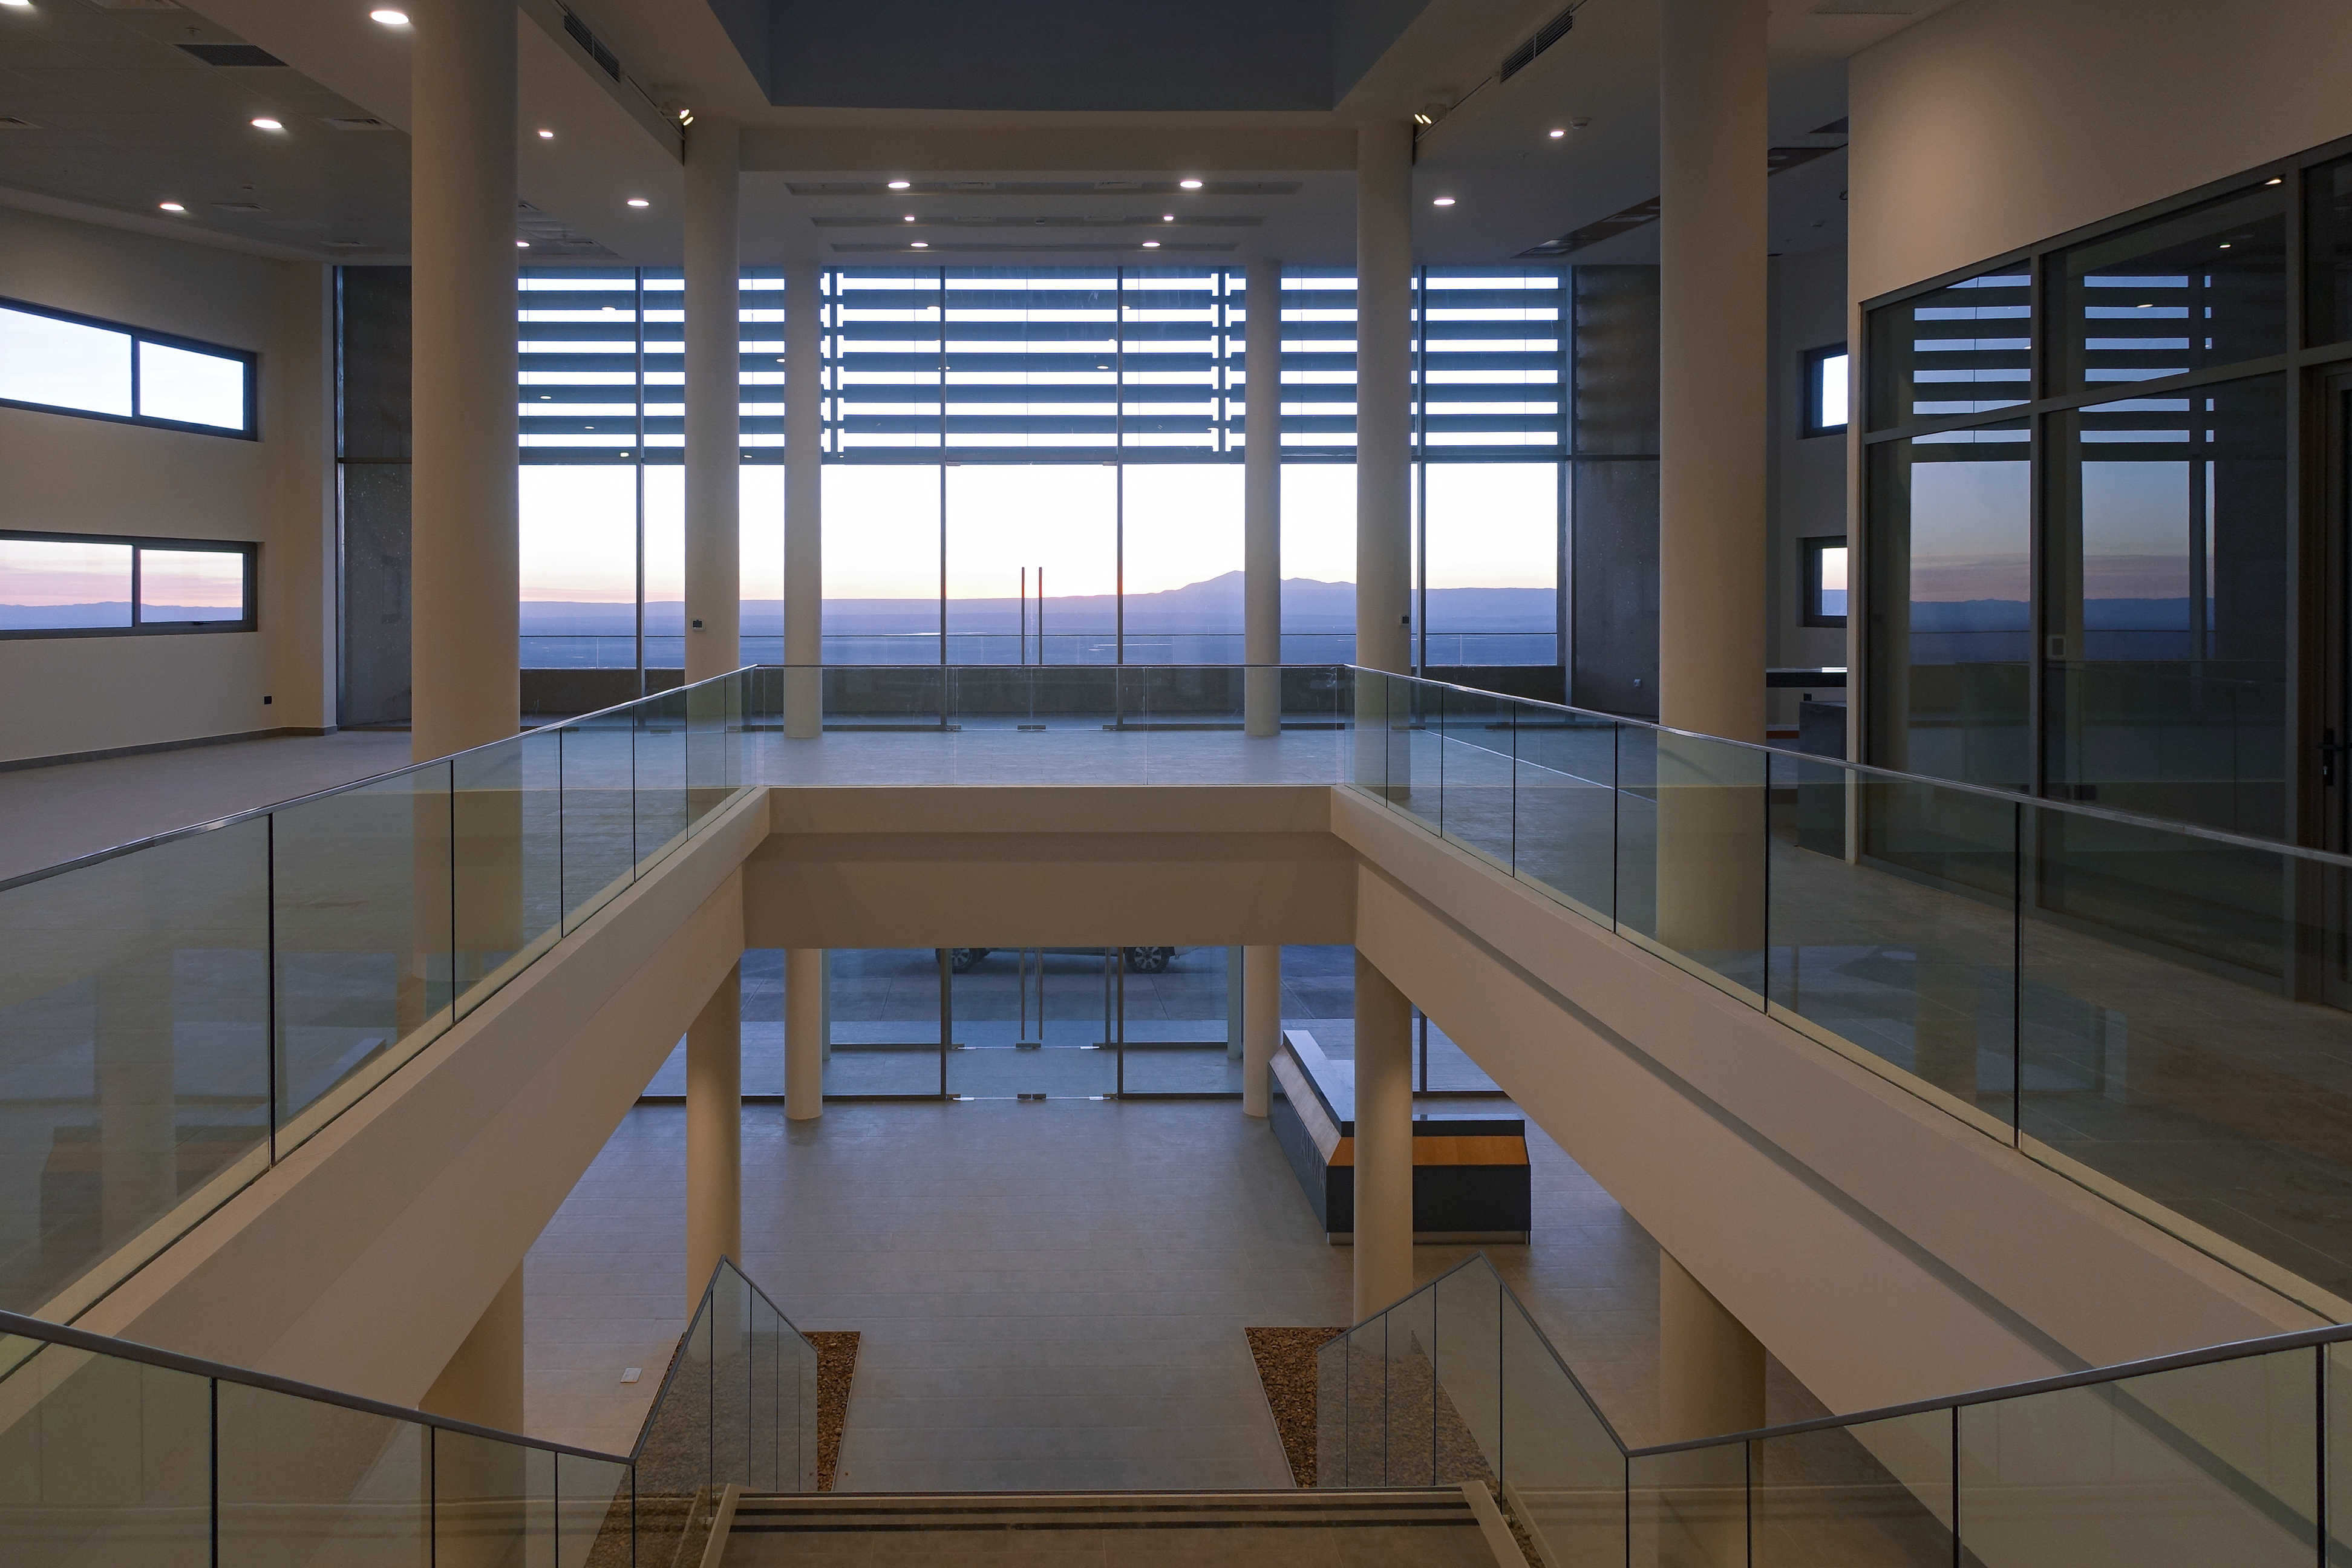

ALMA Residencia — main building

The Atacama Large Millimeter/submillimeter Array (ALMA) has been observing since 2011, but up to now the astronomers, engineers and technicians working at the site have had to live in temporary containers located at the facility’s basecamp. This situation has been resolved with the construction of the new ALMA Residencia.

This image shows the main area of the building, looking out onto a view of the Chilean desert.

Credit: ESO/W.Wild